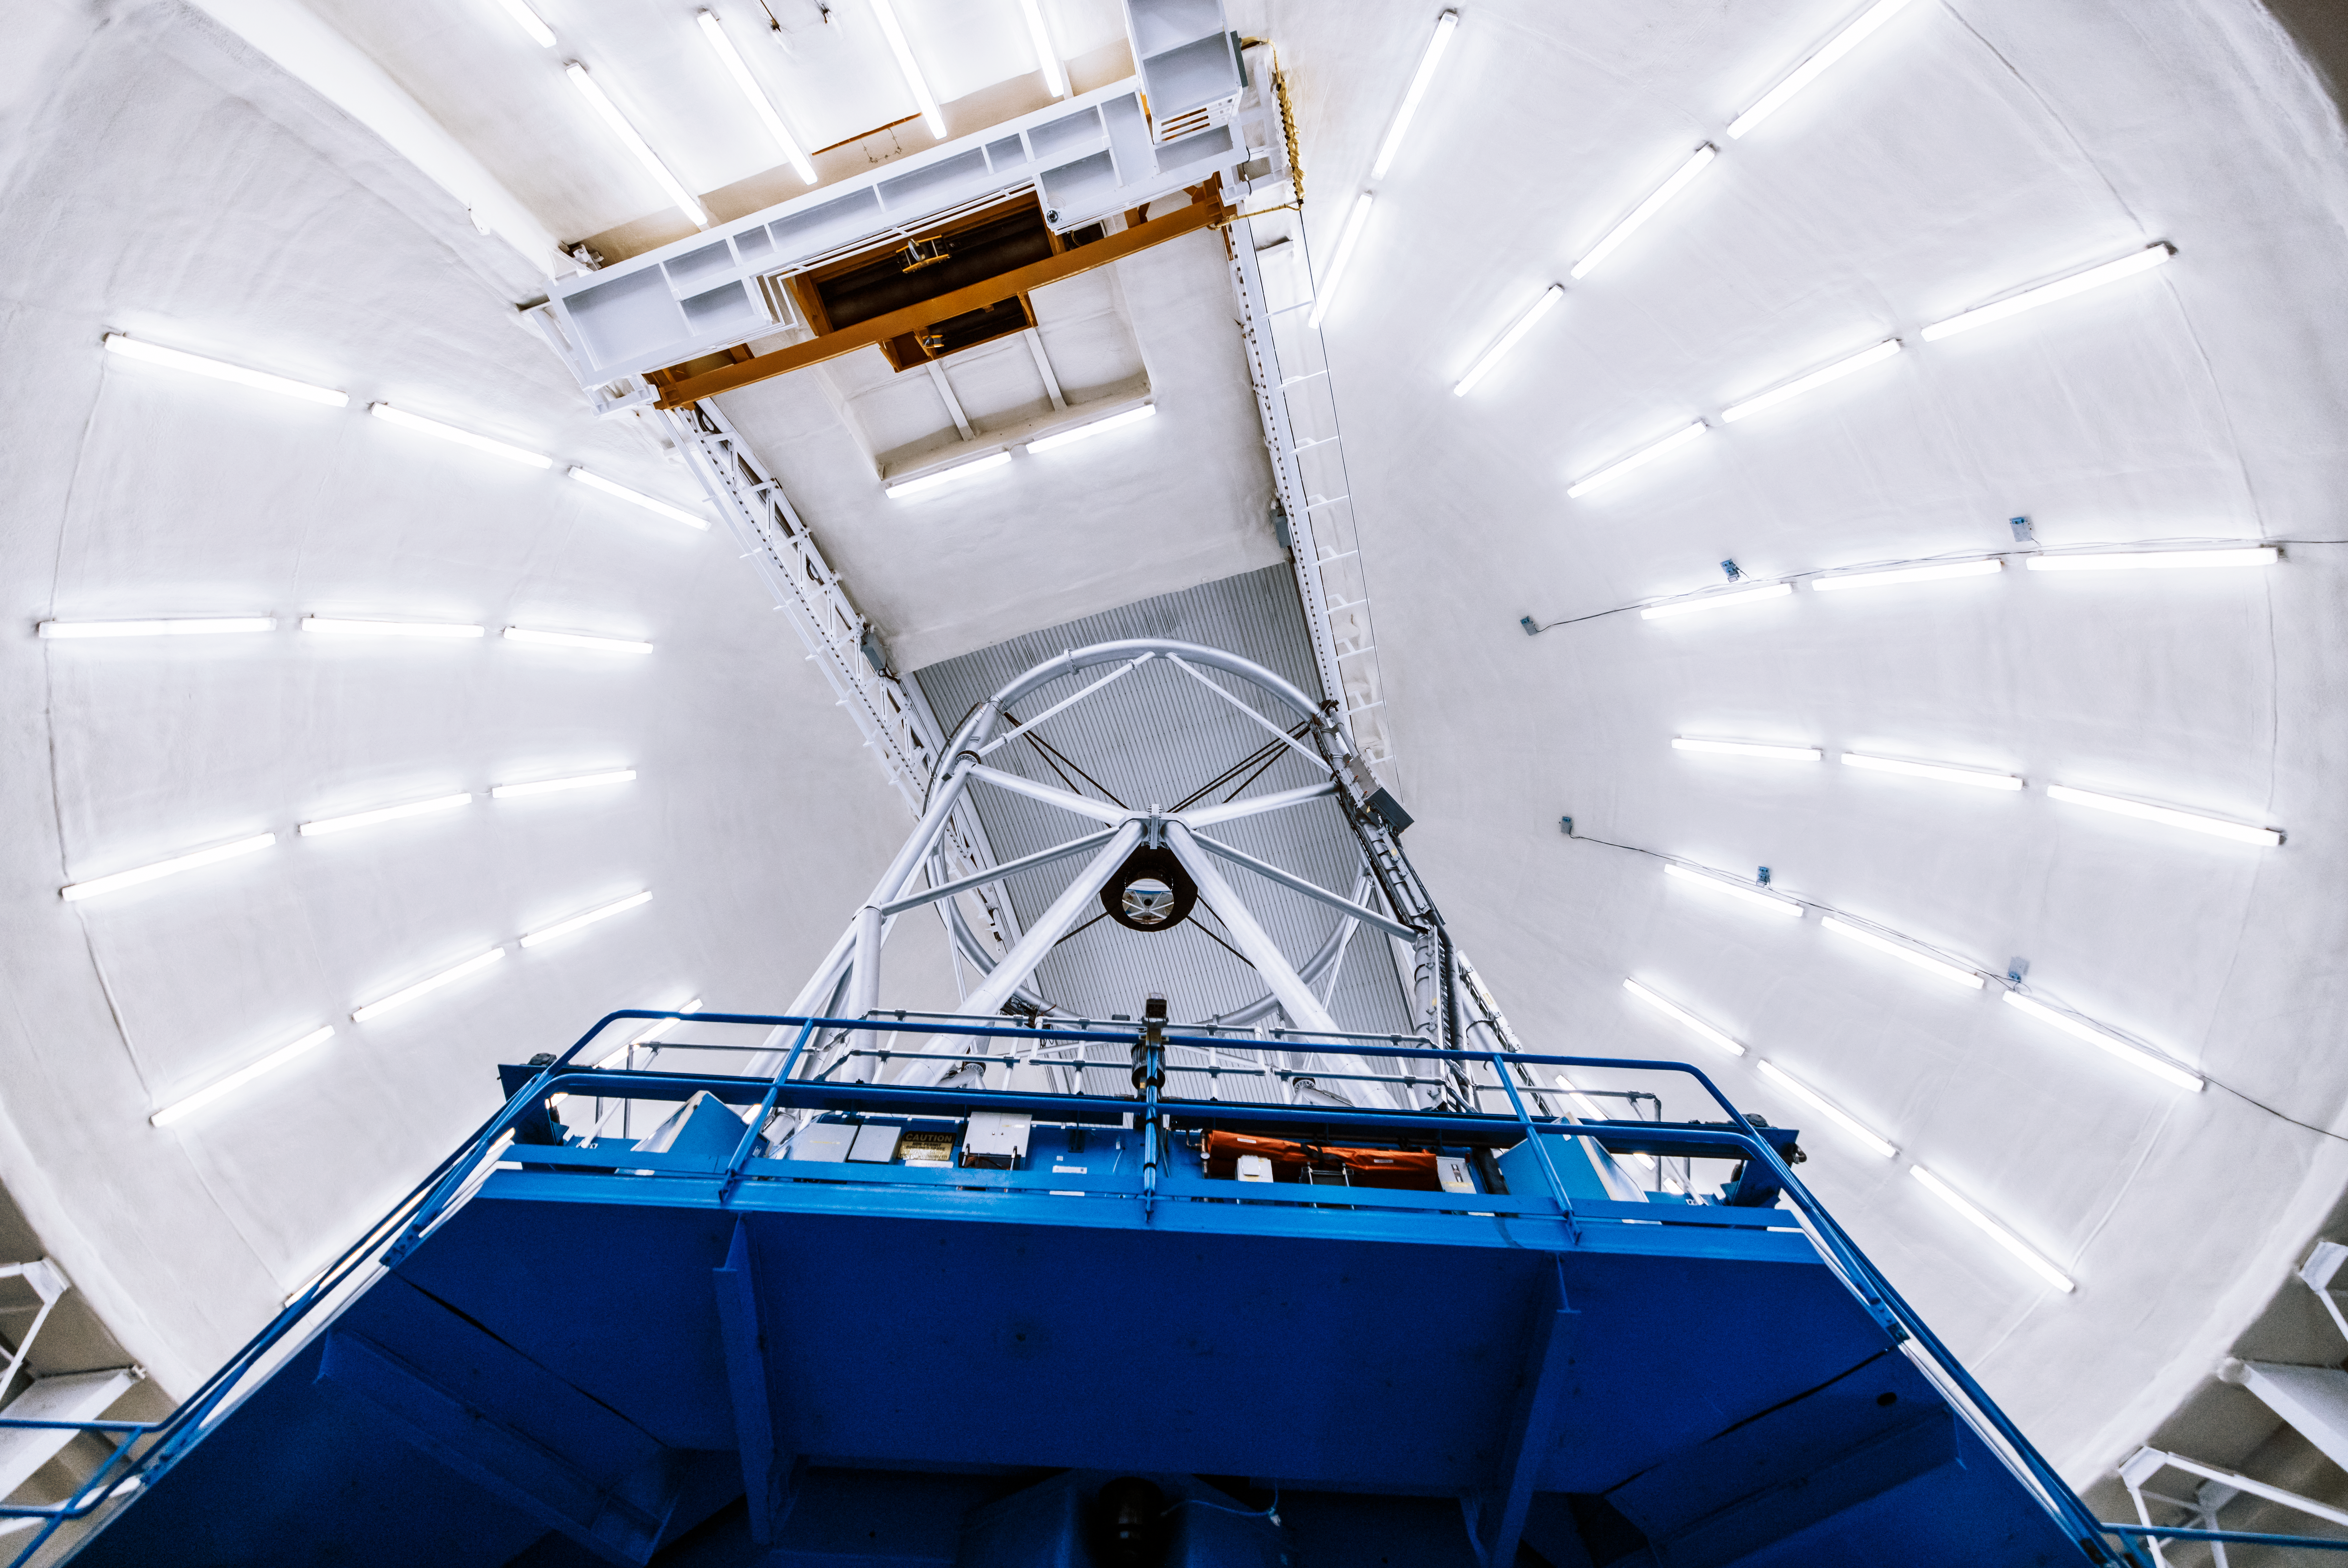

Gemini North Interior Dome

A look inside the dome of the Gemini North telescope on Maunakea in Hawai‘i.

Credit: International Gemini Observatory/NOIRLab/AURA/NSF/A. Hara